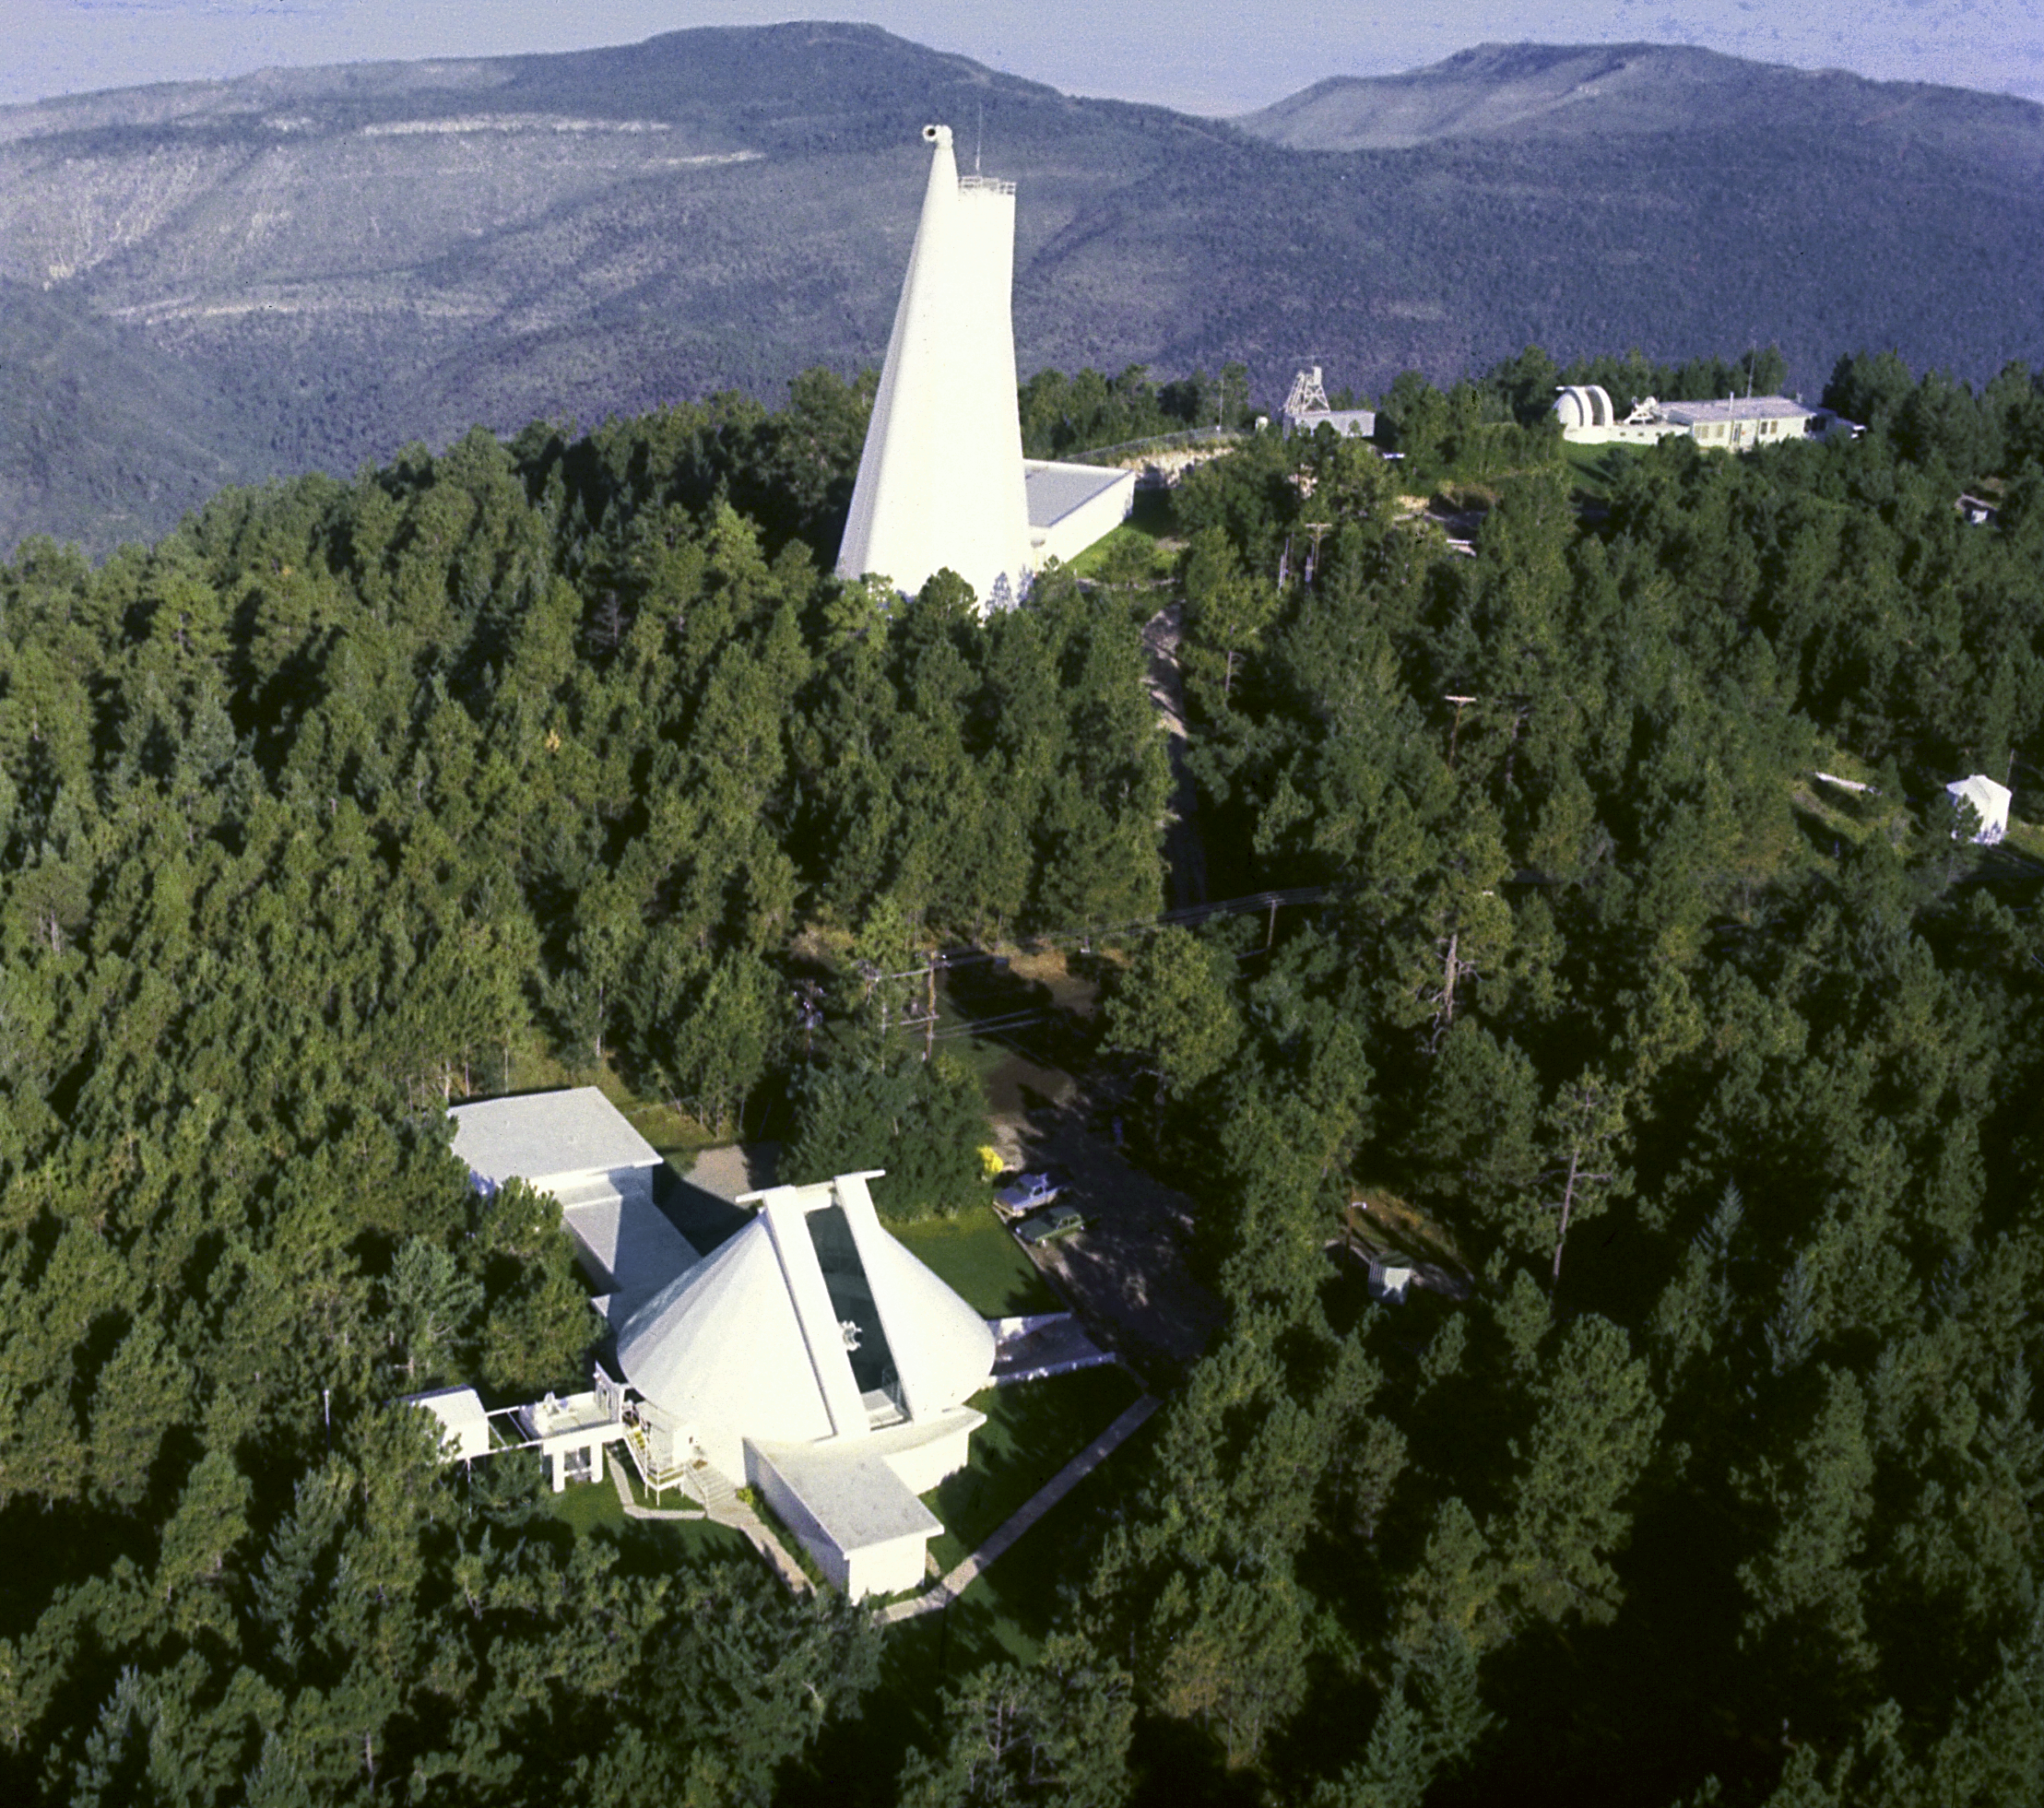

Sacramento Peak Observatory

The Sacramento Peak Observatory in New Mexico.

Credit: NOIRLab/NSF/AURA